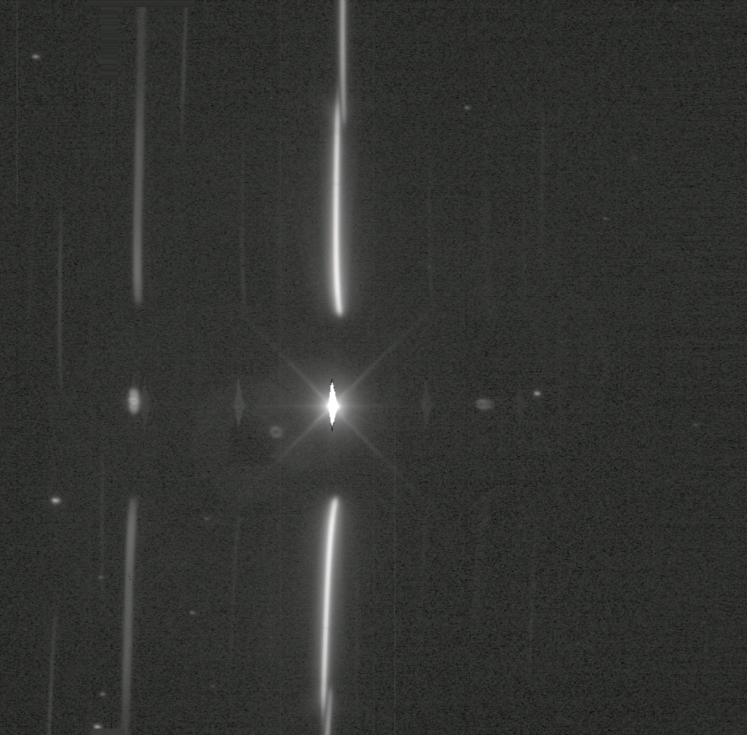

High Airmass Spectra

In this high airmass spectra you can see lots of differential chromatic refraction (DCR), so much so that it separates the red and blue ends of the 1st and 2nd order spectra.

Credit: RubinObs/NOIRLab/SLAC/NSF/DOE/AURA